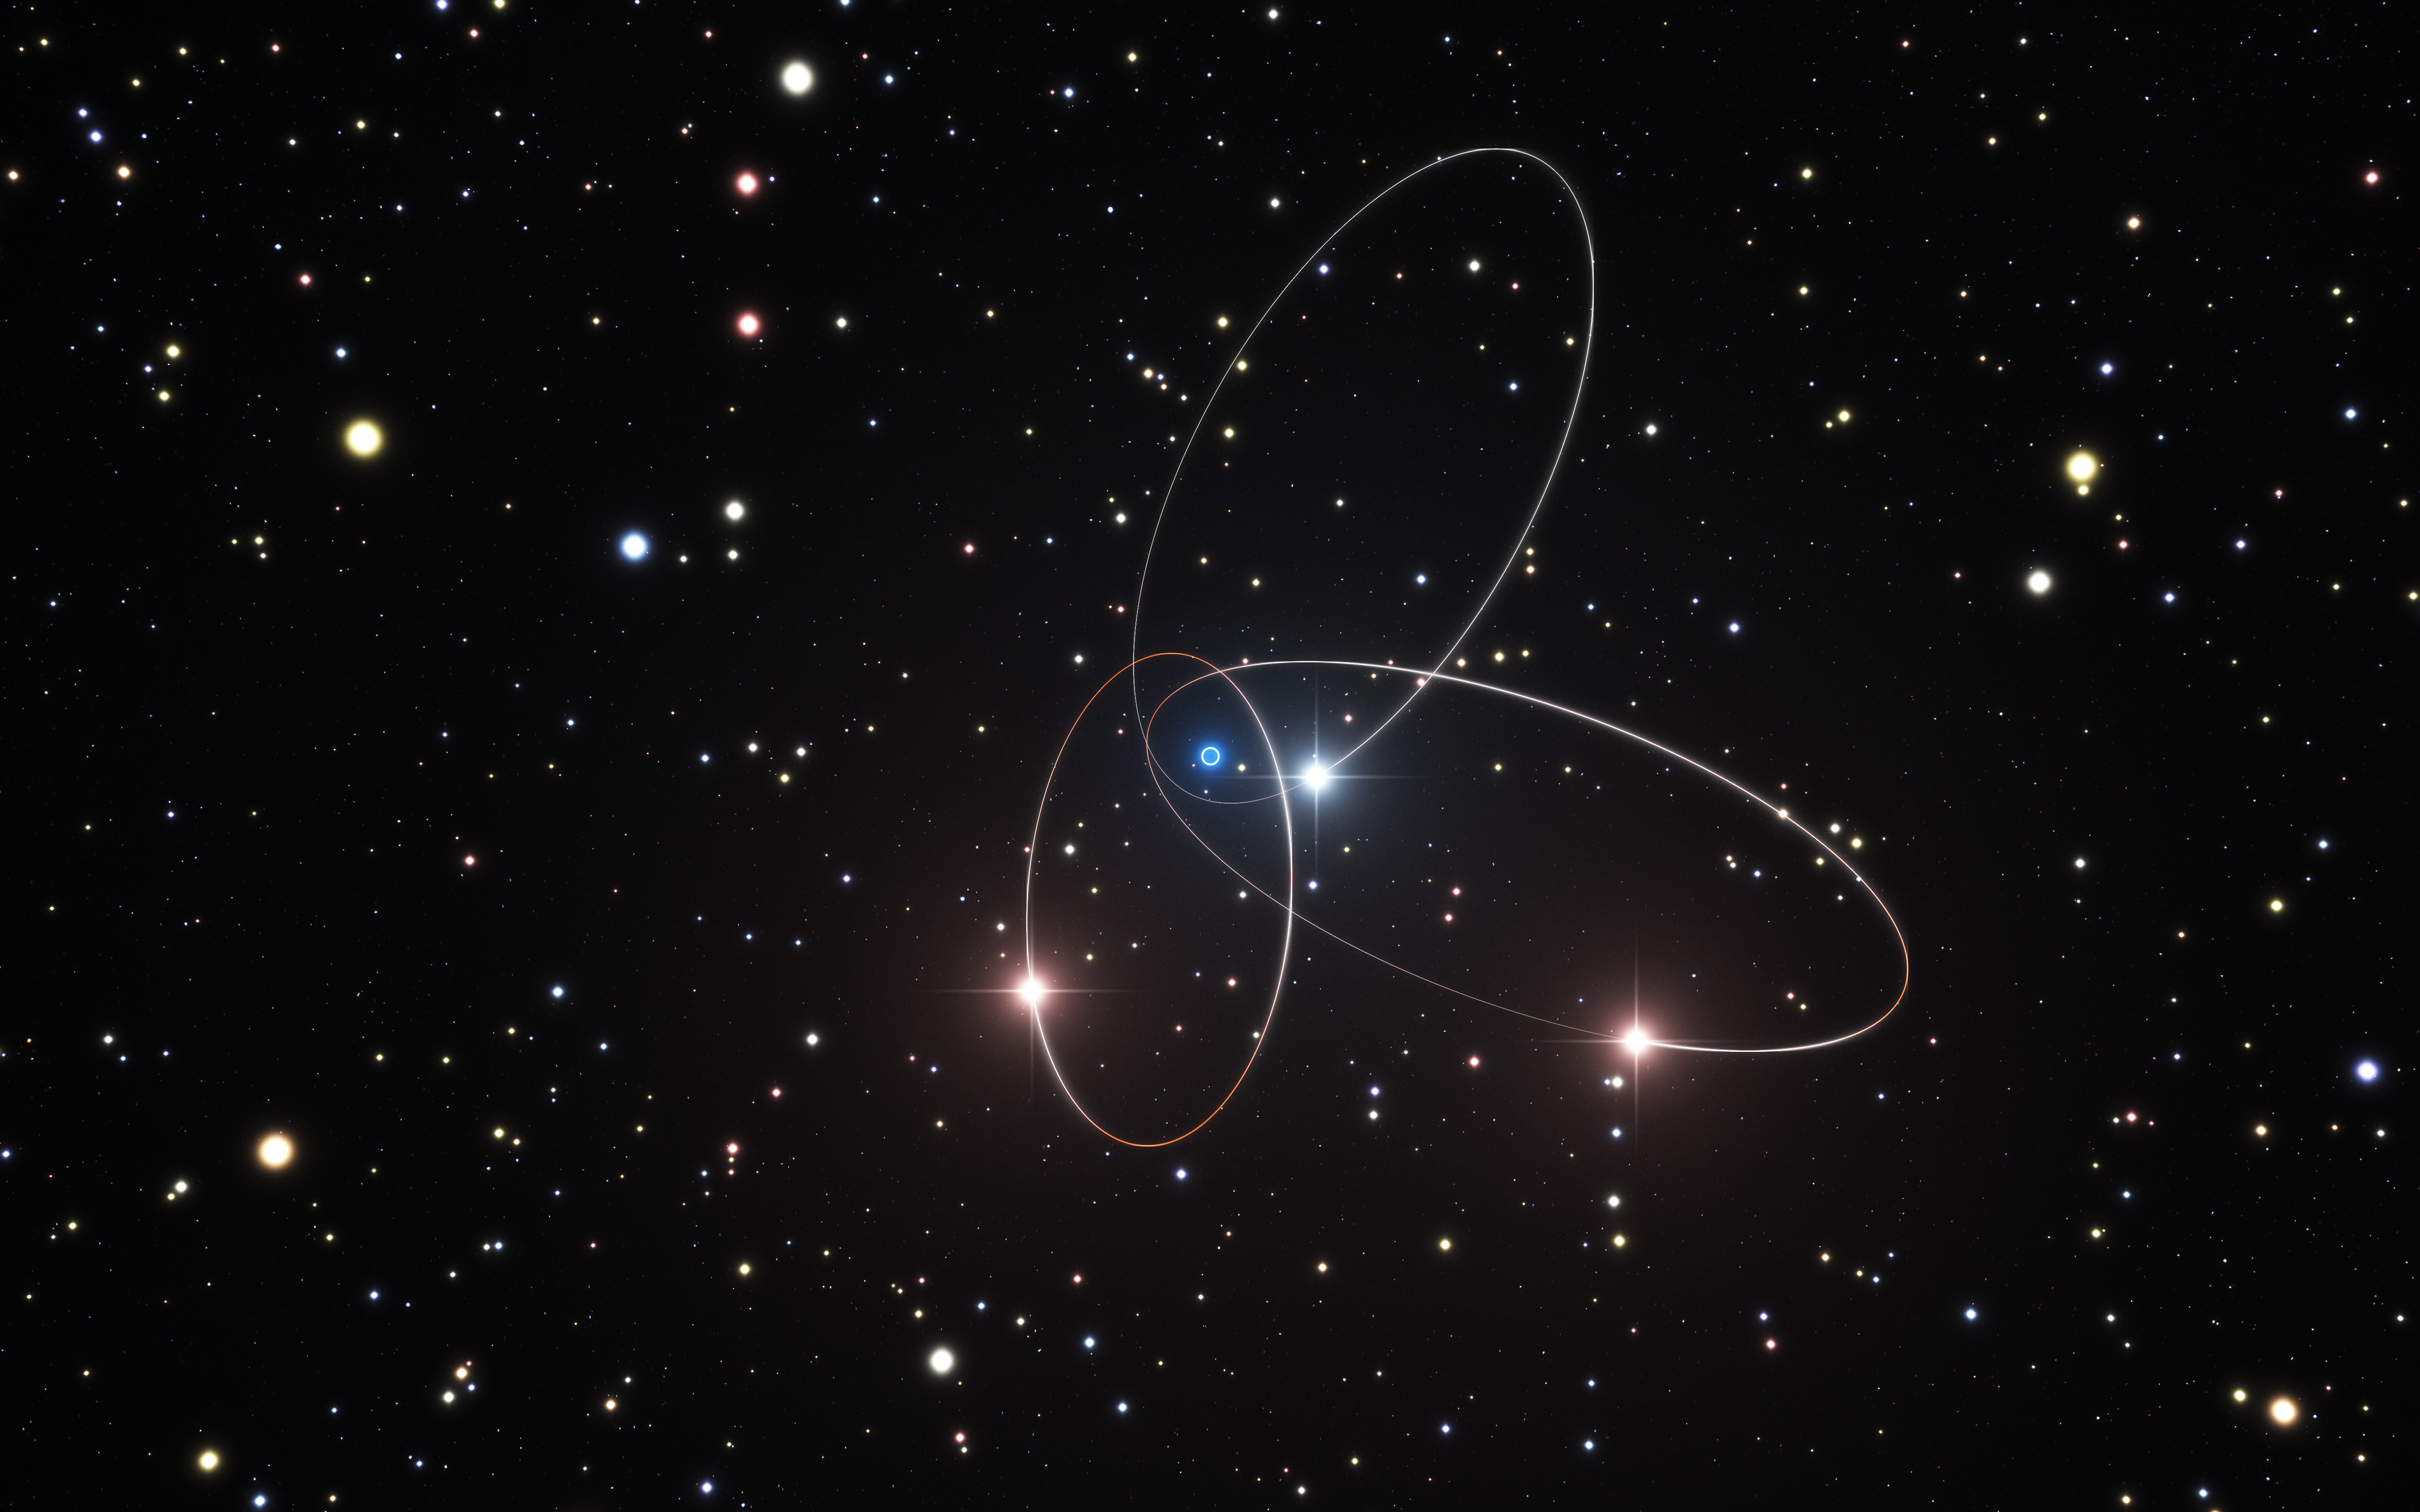

Artist's impression of the orbits of stars close to the Galactic Centre

This artist's impression shows the orbits of three of the stars very close to the supermassive black hole at the centre of the Milky Way. Analysis of data from ESO’s Very Large Telescope and other telescopes suggests that the orbits of these stars may show the subtle effects predicted by Einstein’s general theory of relativity. There are hints that the orbit of the star called S2 is deviating slightly from the path calculated using classical physics.

The position of the supermassive black hole is marked with a white circle with a blue halo.

Credit: ESO/M. Parsa/L. Calçada